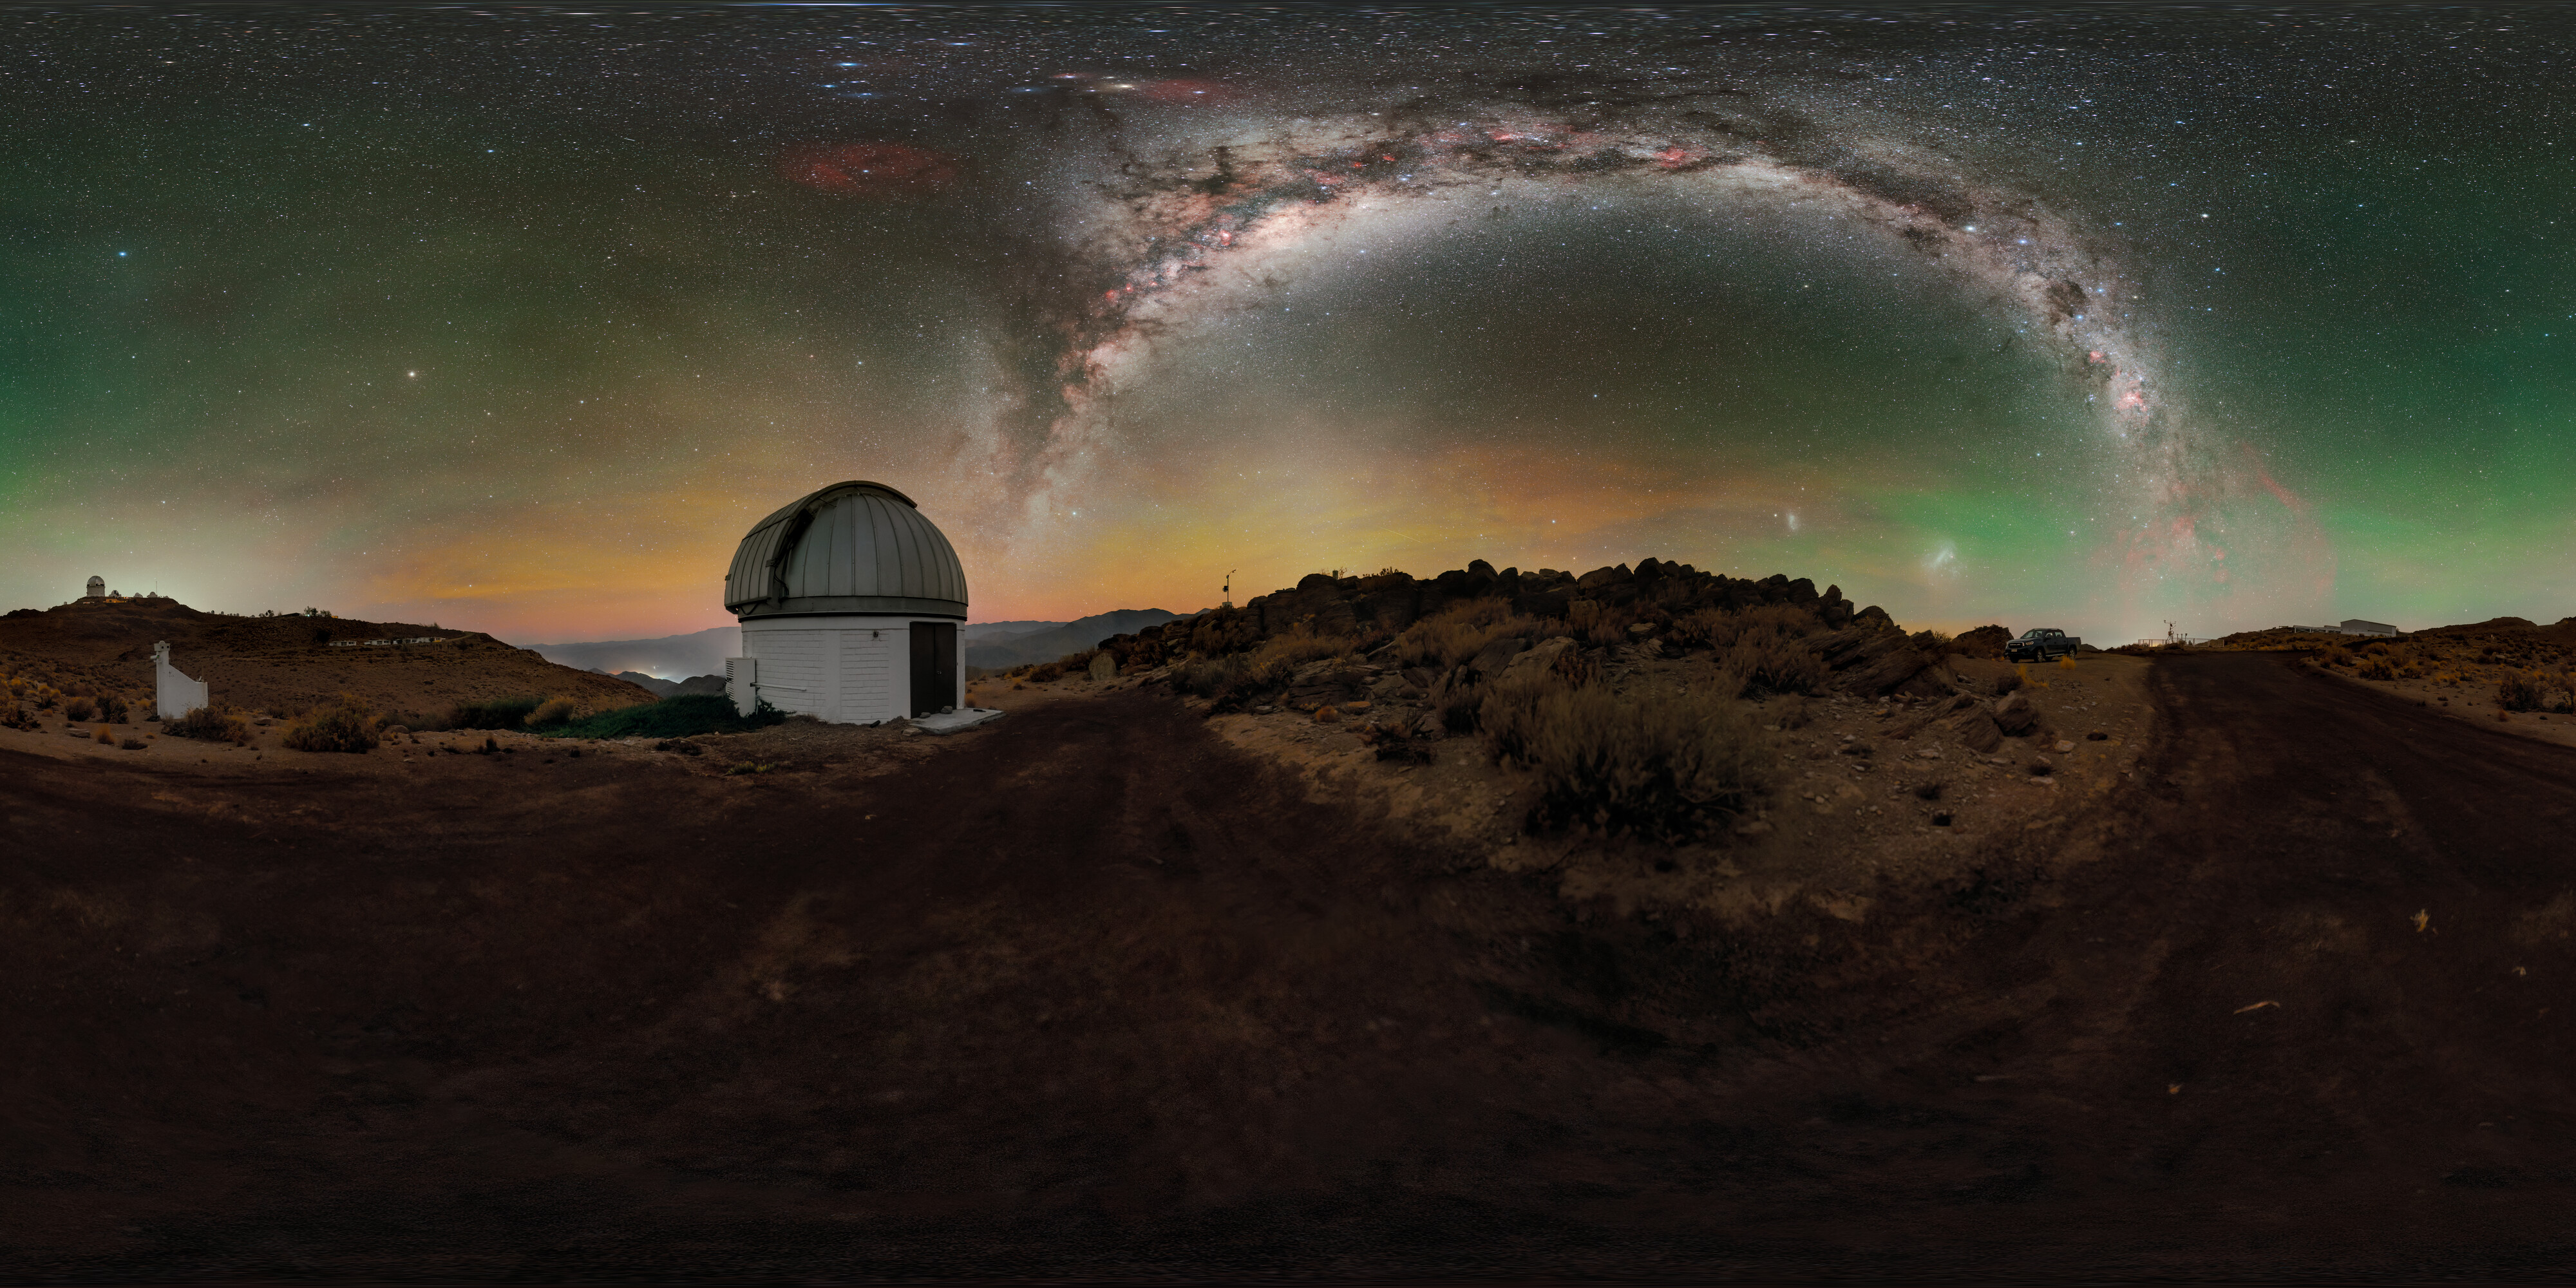

SARA South at Cerro Tololo

Above the U.S. National Science Foundation Cerro Tololo Inter-American Observatory (CTIO), the Milky Way elegantly stretches into the night sky from the horizon, as yellow, green, and red airglow seemingly permeate what would otherwise be a black sky in this Image of the Week. CTIO is a Program of NSF NOIRLab and is home to approximately 40 telescopes from 11 tenant observatories and research projects. Featured here is one such facility: the SARA Cerro Tololo Telescope, operated by the Southeastern Association for Research in Astronomy (SARA). SARA is a collaborative partnership of American universities that operate telescopes at multiple locations around the world, including the Canary Islands and Arizona (where the SARA Kitt Peak Telescope is hosted at NSF Kitt Peak National Observatory, another Program of NSF NOIRLab). The variety of locations provides essential observing opportunities to students and faculty from participating institutions, but the location of the SARA Cerro Tololo Telescope in Chile gives it a capability that other SARA telescopes don’t have: full access to the southern sky. The SARA Cerro Tololo Telescope fills an essential gap for observers and observers-in-training to enable their exploration of the entirety of the night sky.

Credit: CTIO/NOIRLab/NSF/AURA/P. Horálek (Institute of Physics in Opava)